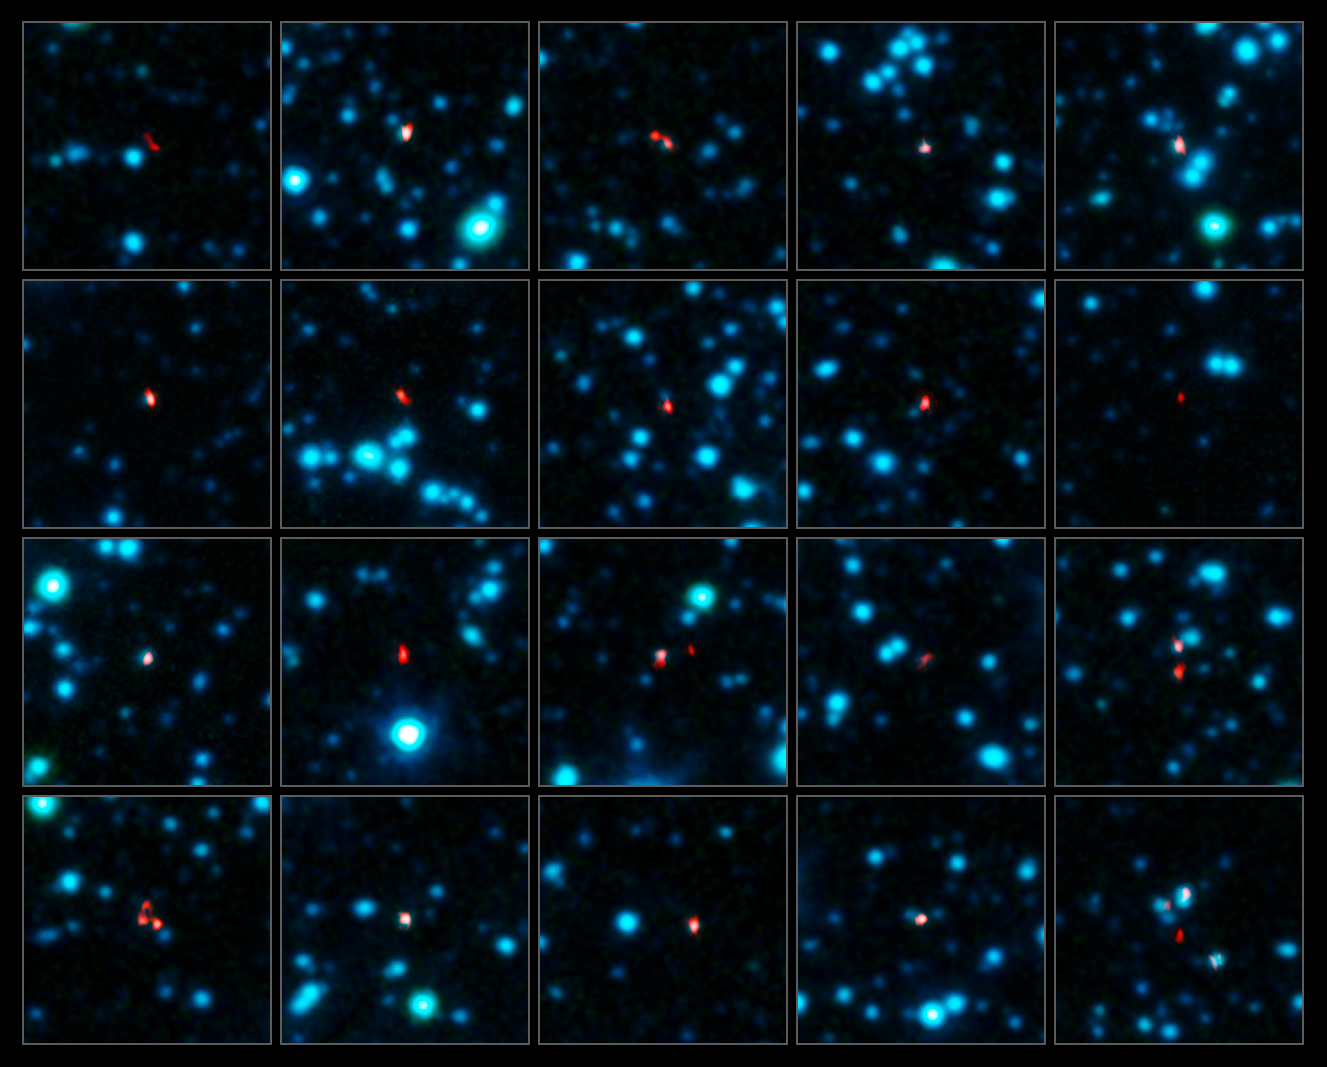

ALMA pinpoints early galaxies

A team of astronomers has used ALMA (the Atacama Large Millimeter/submillimeter Array) to pinpoint the locations of over 100 of the most fertile star-forming galaxies in the early Universe.

The best map so far of these distant dusty galaxies was made using the Atacama Pathfinder Experiment (APEX), but the observations were not sharp enough to unambiguously identify these galaxies in images at other wavelengths. ALMA needed just two minutes per galaxy to pinpoint each one within a comparatively tiny region 200 times smaller than the broad APEX blobs, and with three times the sensitivity.

This image shows a selection of the galaxies as seen in the sharp new observations by ALMA (in red). The ALMA observations, at submillimetre wavelengths, are overlaid on an infrared view of the region as seen by the IRAC camera on the Spitzer Space Telescope (coloured blue).

Credit: ALMA (ESO/NAOJ/NRAO), APEX (MPIfR/ESO/OSO), J. Hodge et al., A. Weiss et al., NASA Spitzer Science Center